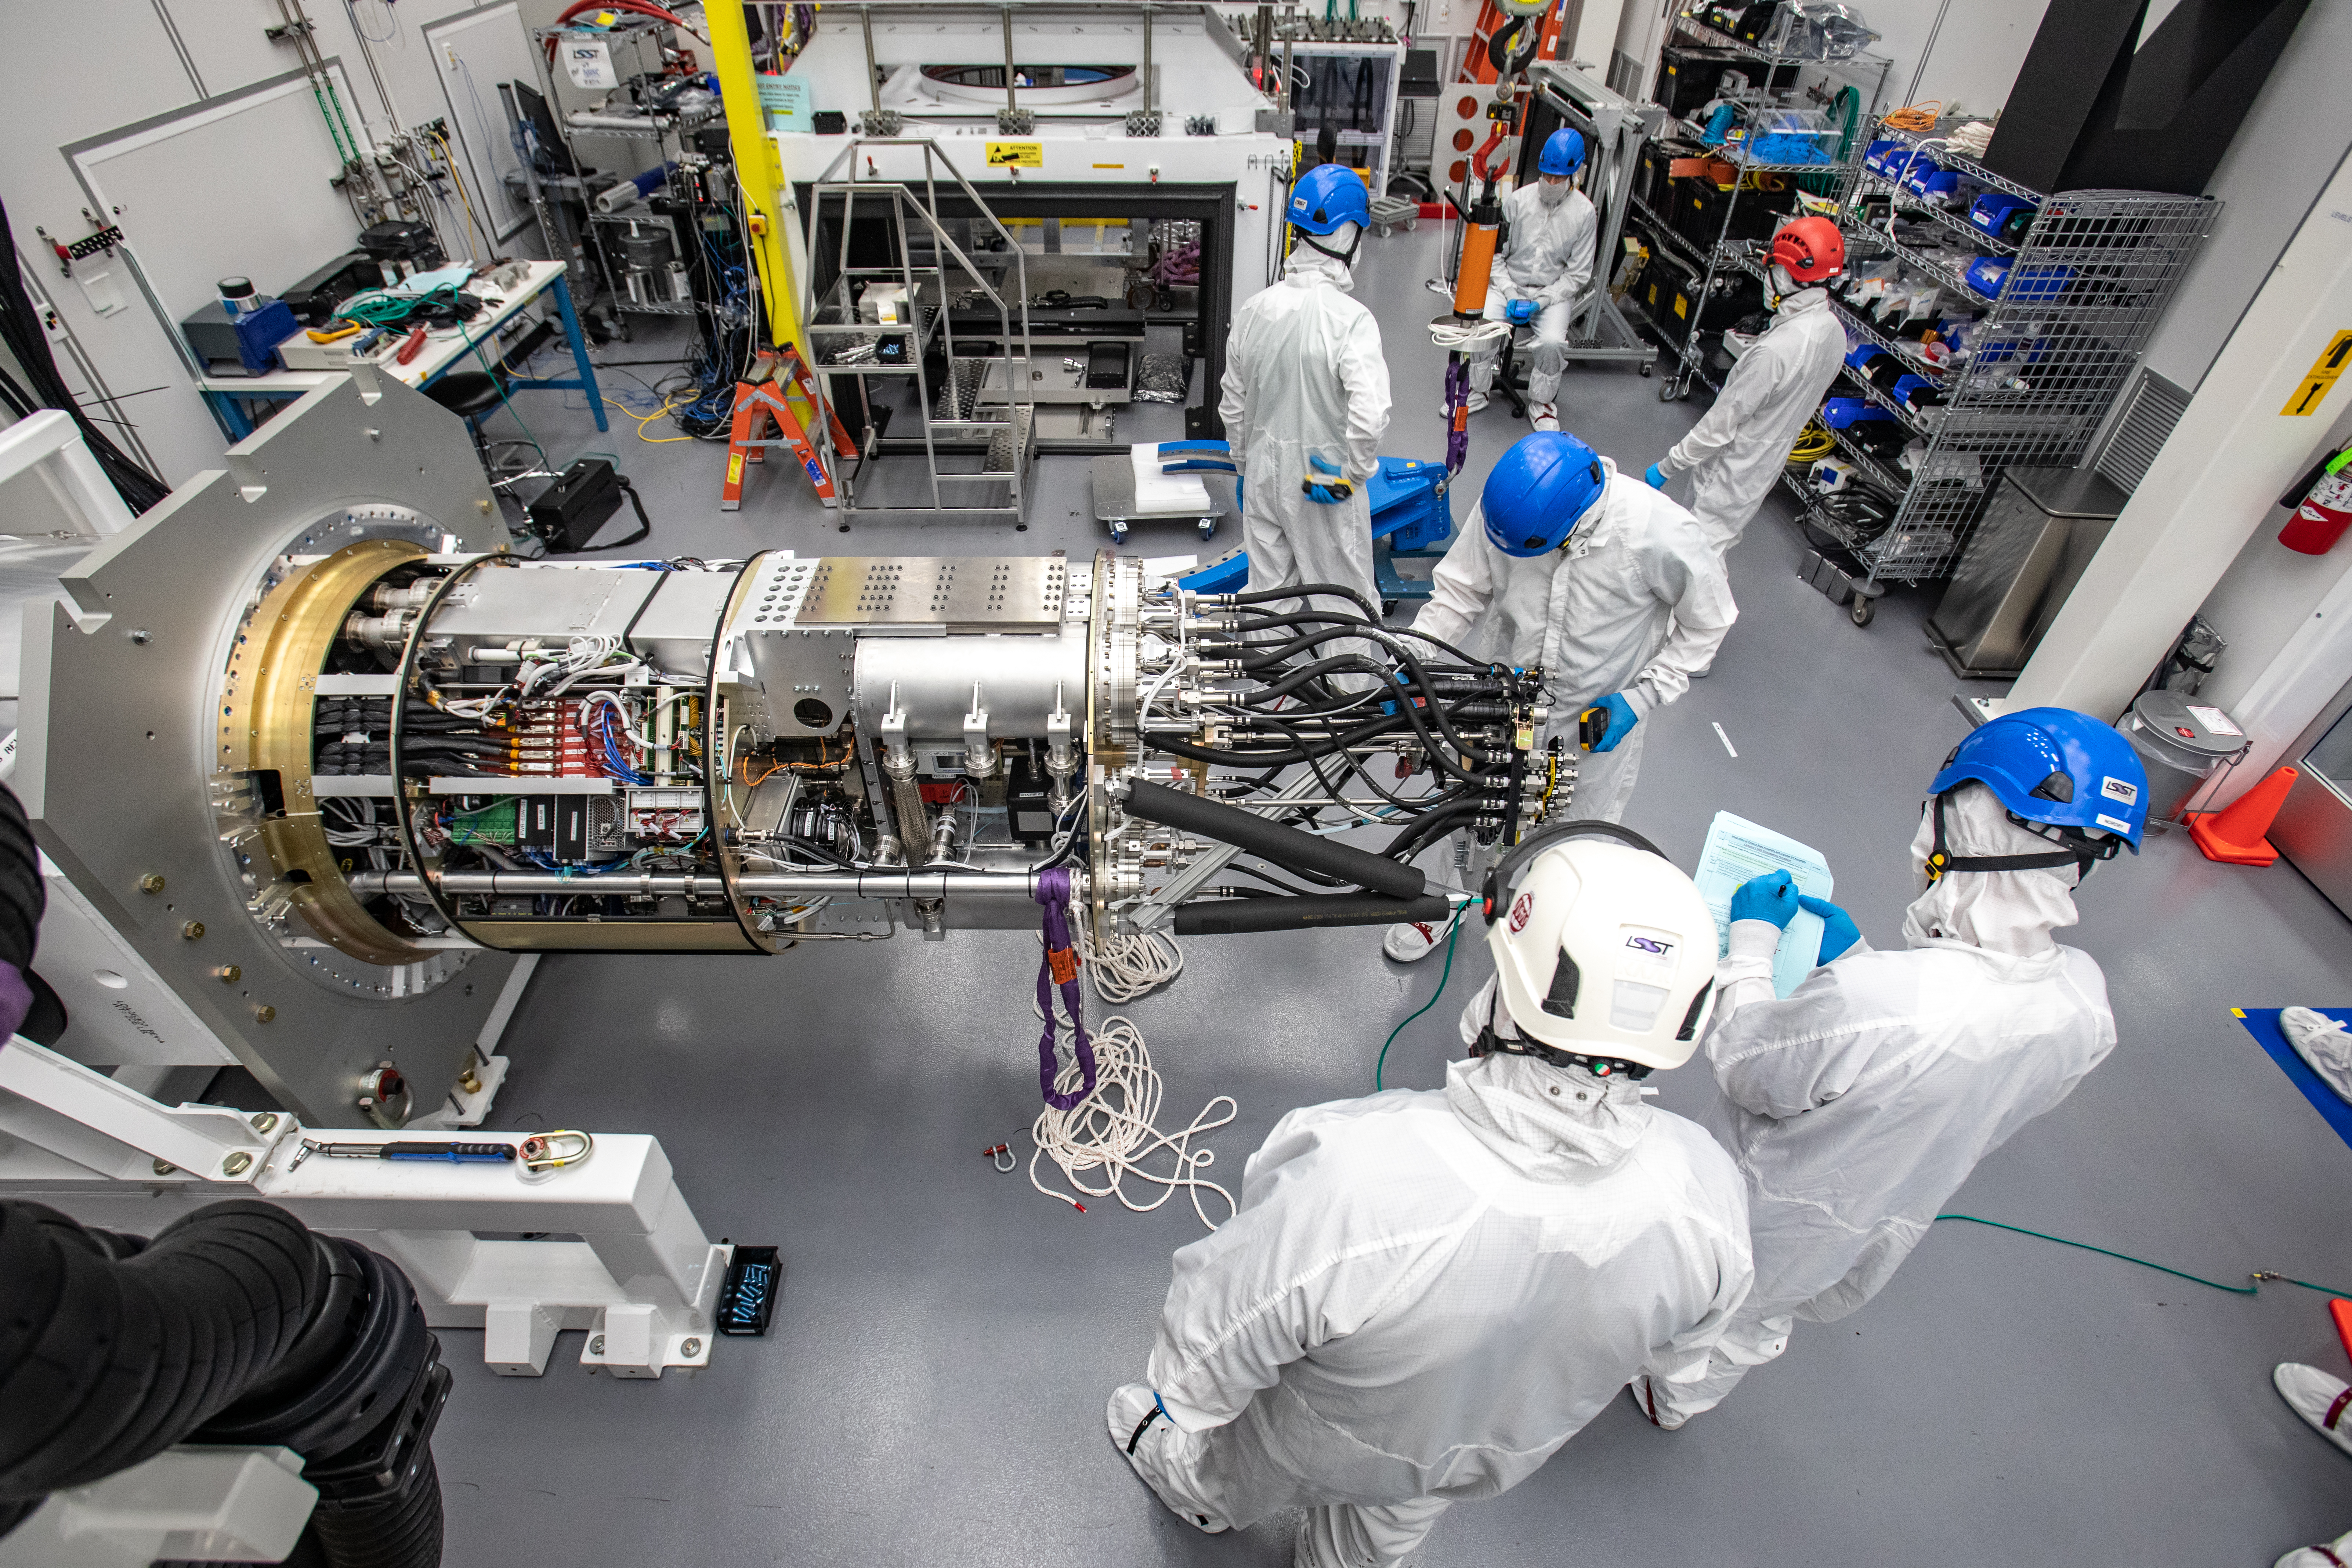

LSST Cryostat to Camera Body Lift

The LSST camera team successfully installed the cryostat to the camera body on April 8.

Credit: Jacqueline Ramseyer Orrell/SLAC National Accelerator Laboratory